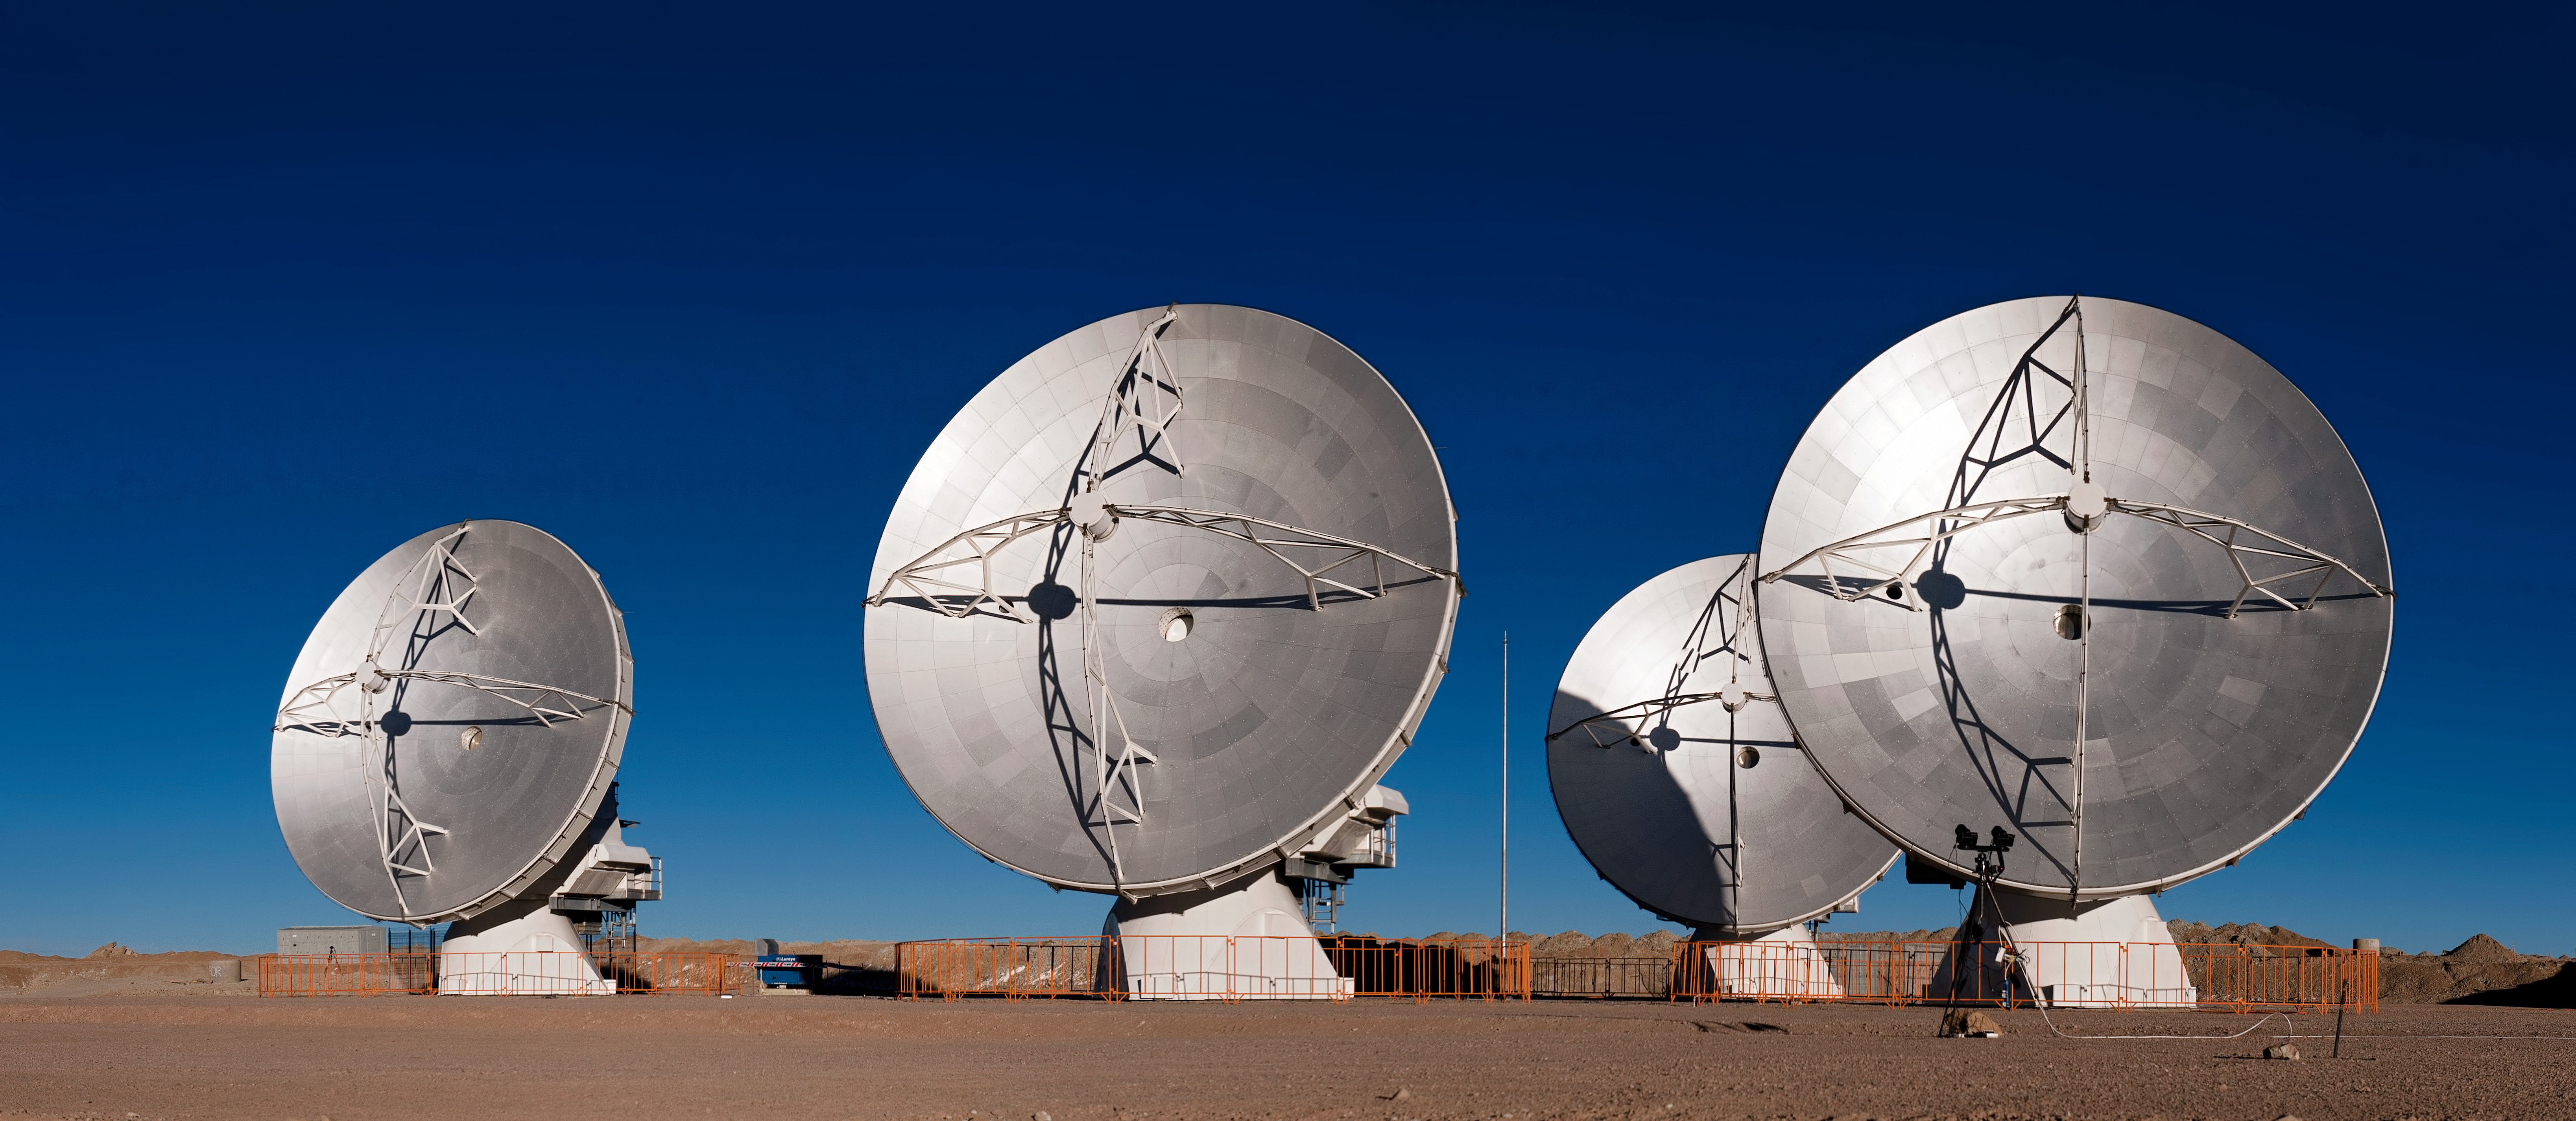

ALMA antennas

ALMA antennas may look rooted to the ground in this striking image — taken at the Array Operations Site on the Chajnantor plateau, at an altitude of 5000 meters — but these dishes are surprisingly mobile.

Credit: J.F. Salgado (ESO)